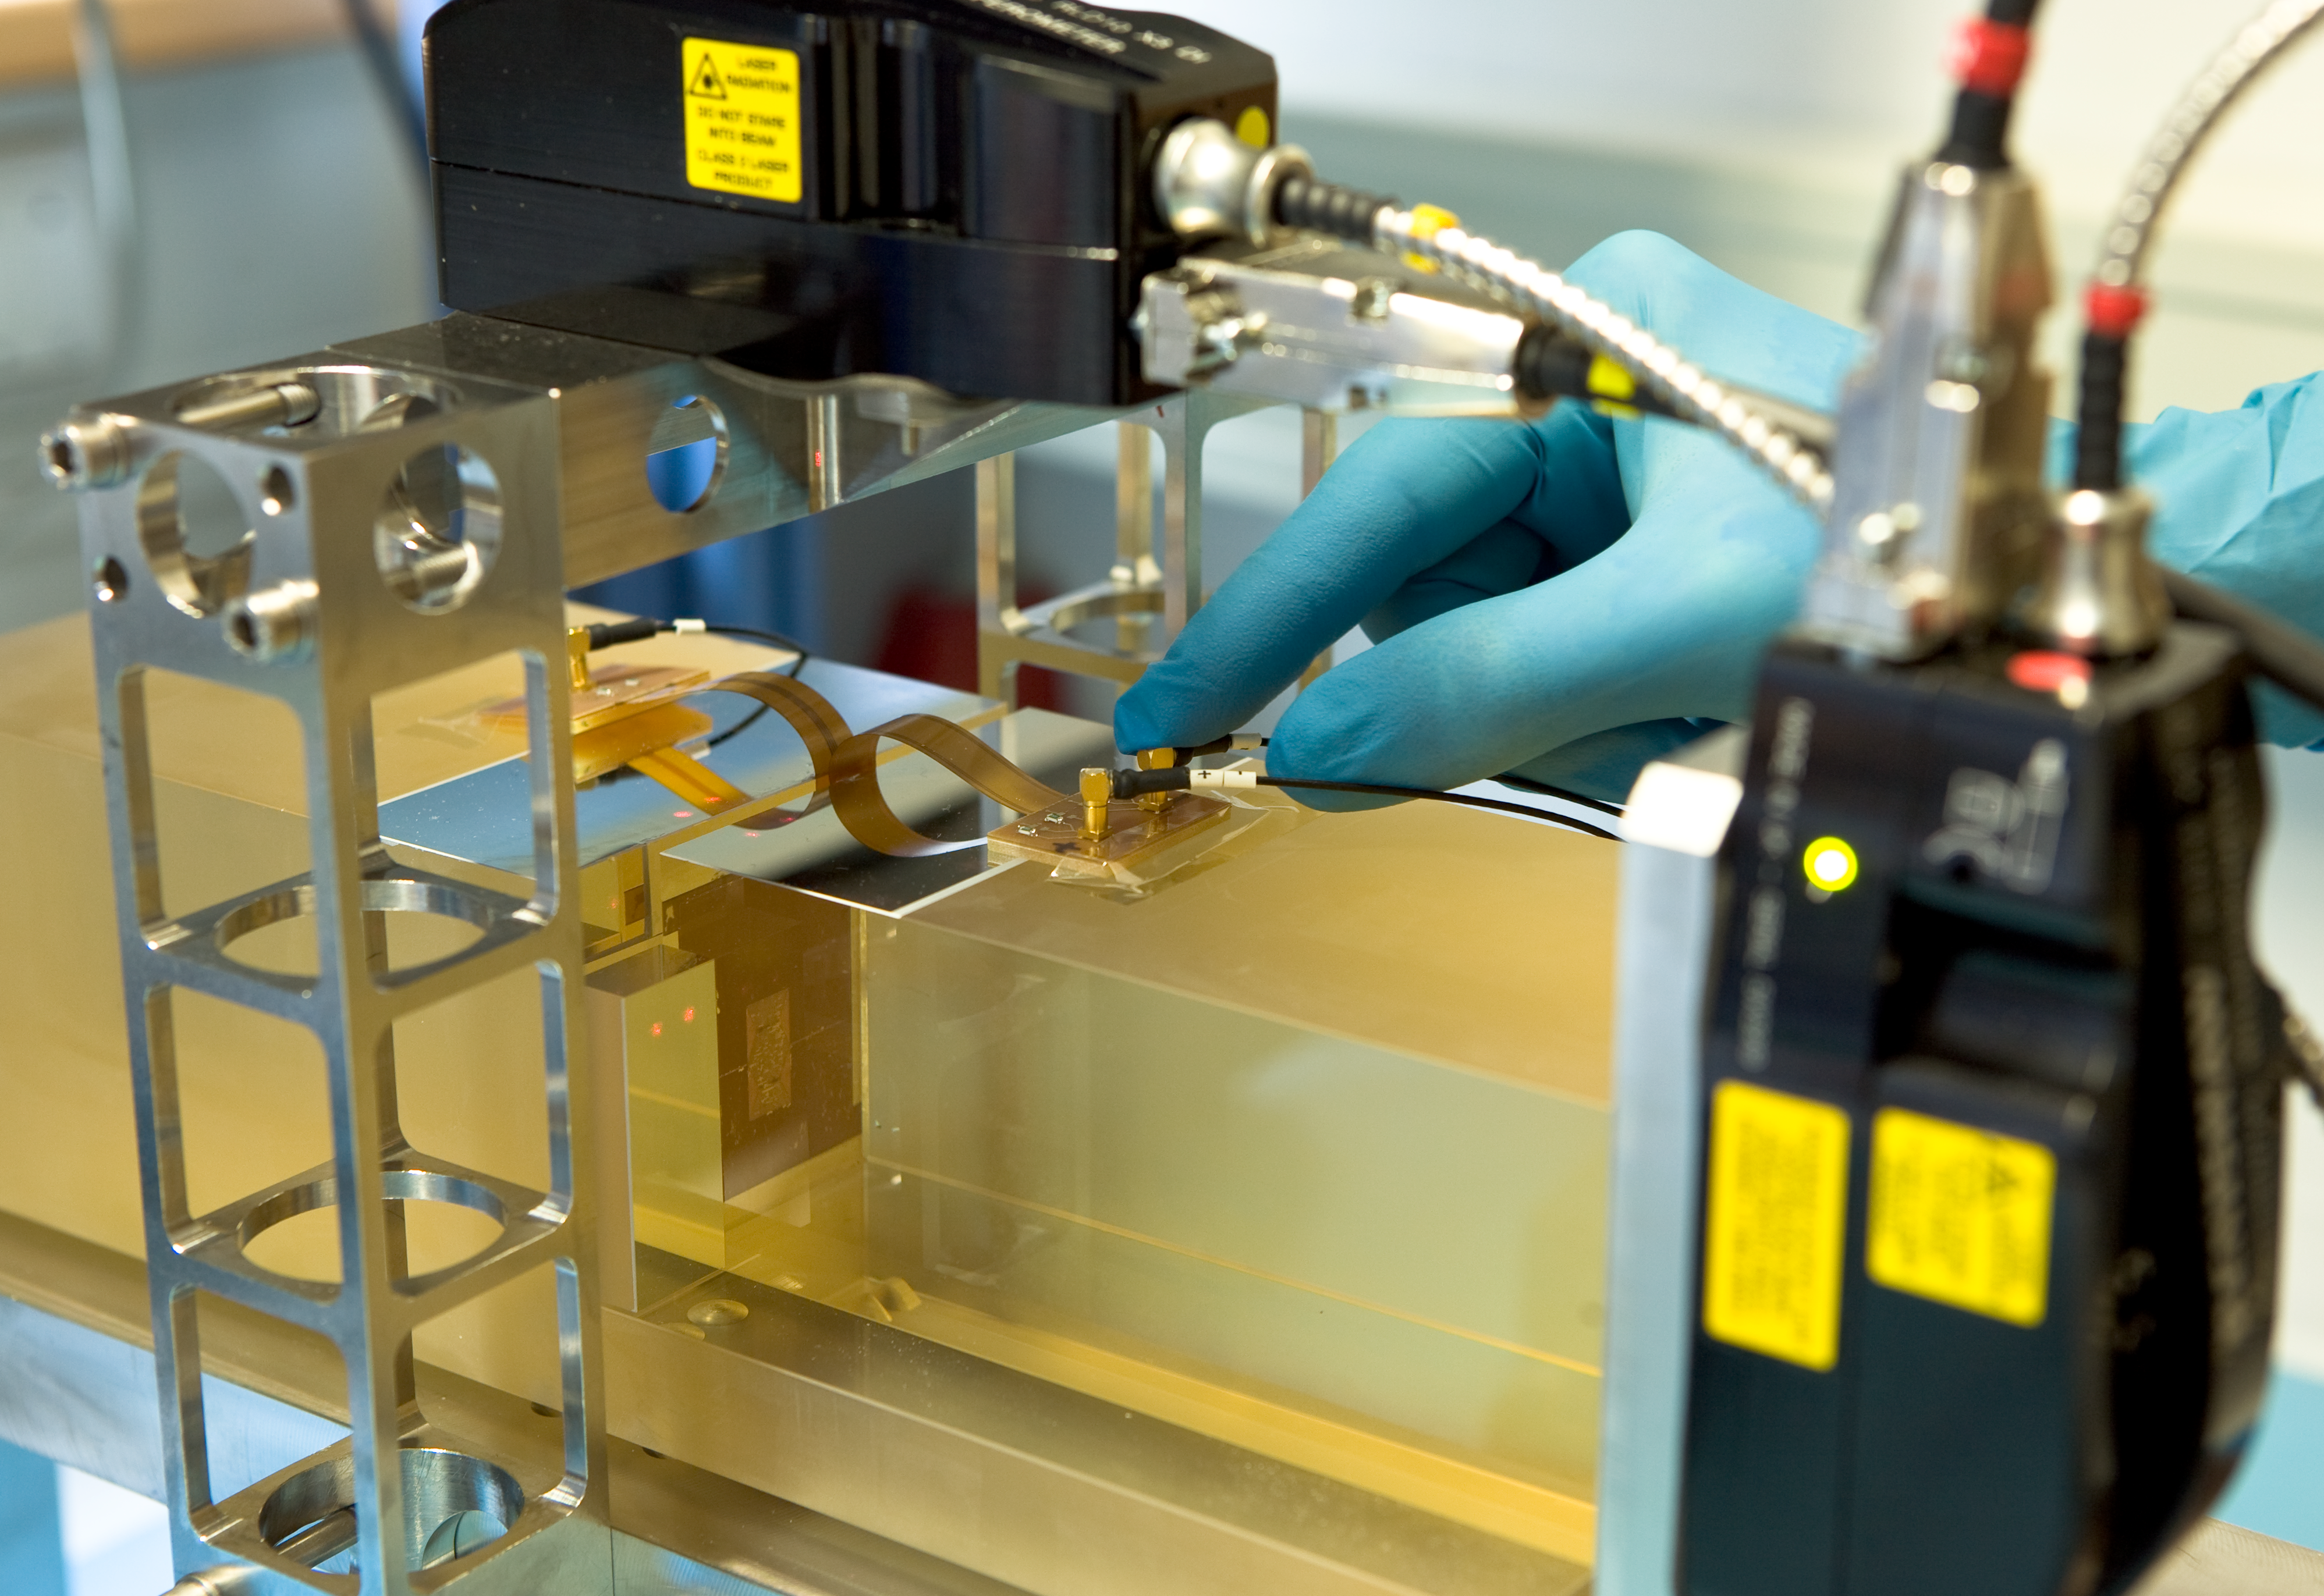

E-ELT edge-sensor testbed

Working on technology to control the mirror segments for the European Extremely Large Telescope (E-ELT). The bench was used to characterize several edge-sensor technologies, in particular their long-term temporal stability and sensitivity to temperature and humidity. Image taken in February 2008.

Credit: ESO